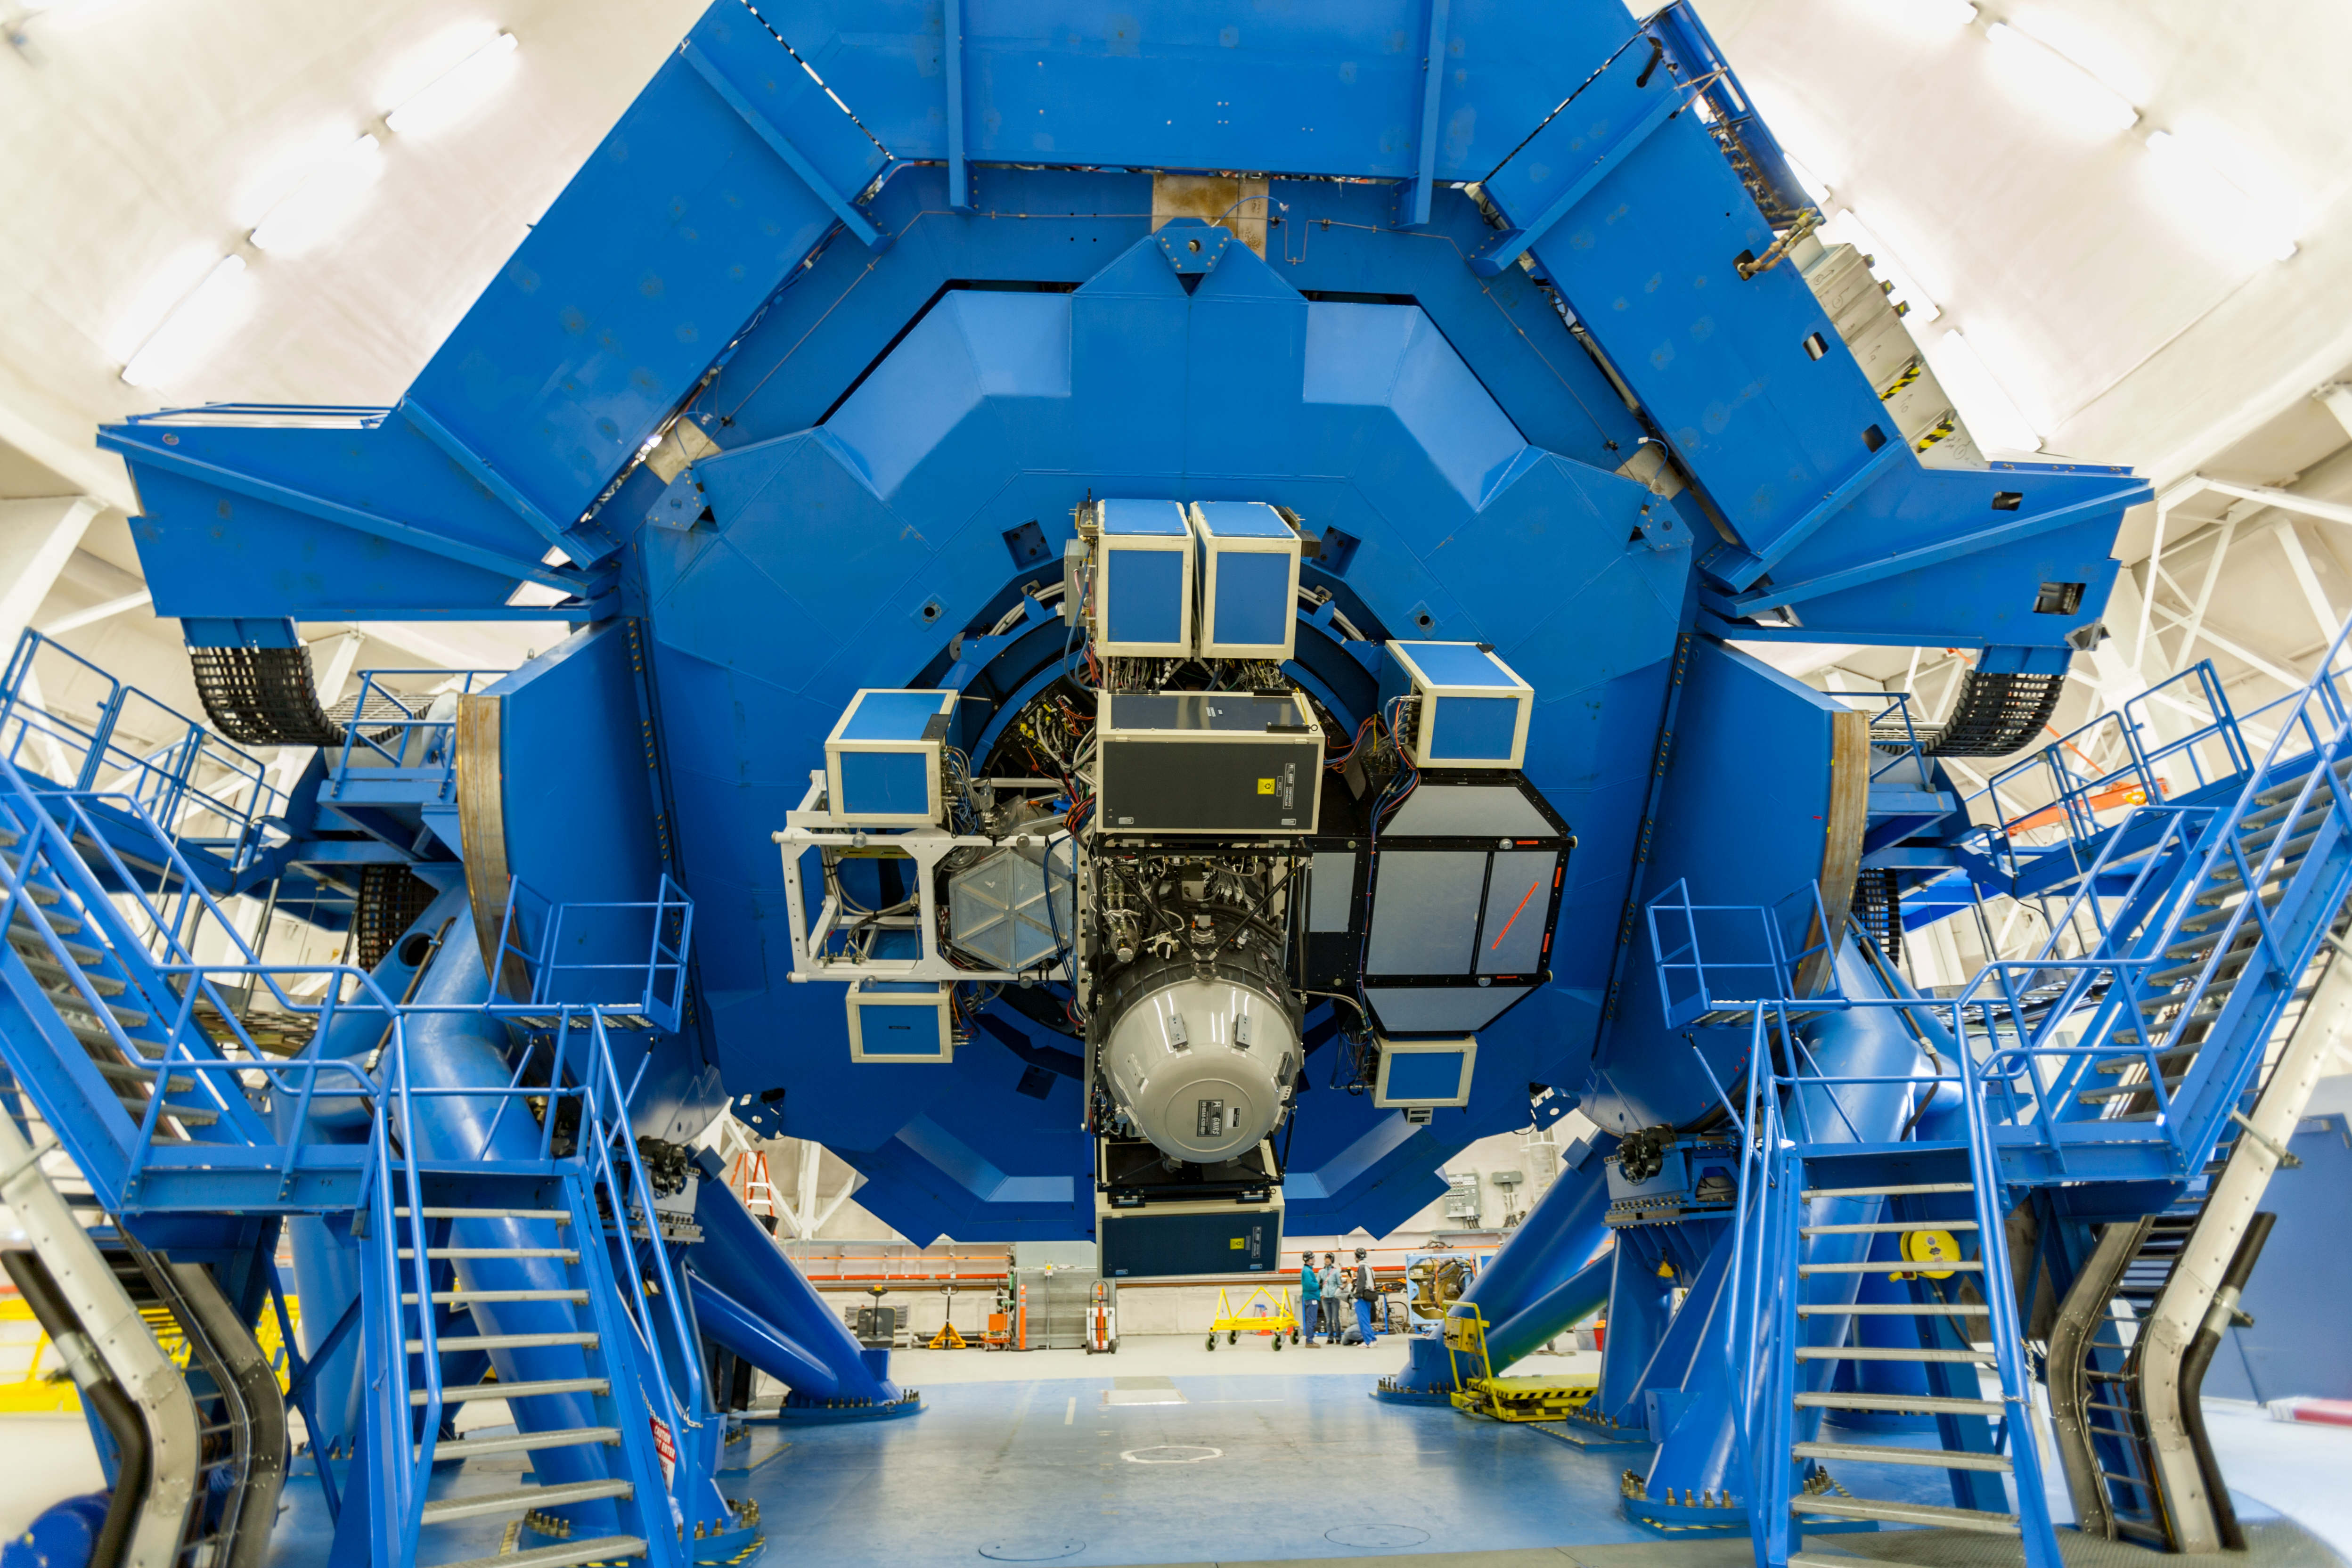

Gemini Instrument Support Structure + instruments

The back end of the Gemini North telescope, tilted down, showing the suite of scientific instruments mounted on the Instrument Support Structure (ISS). The Gemini Near-Infrared Imager (GNIRS) is on the uplooking port, the Gemini Multi-Object Spectrograph (GMOS) is on the right-side port, and the Near-Infrared Imager (NIRI) is on the left side port.

Credit: International Gemini Observatory/NSF NOIRLab/AURA/J. Pollard